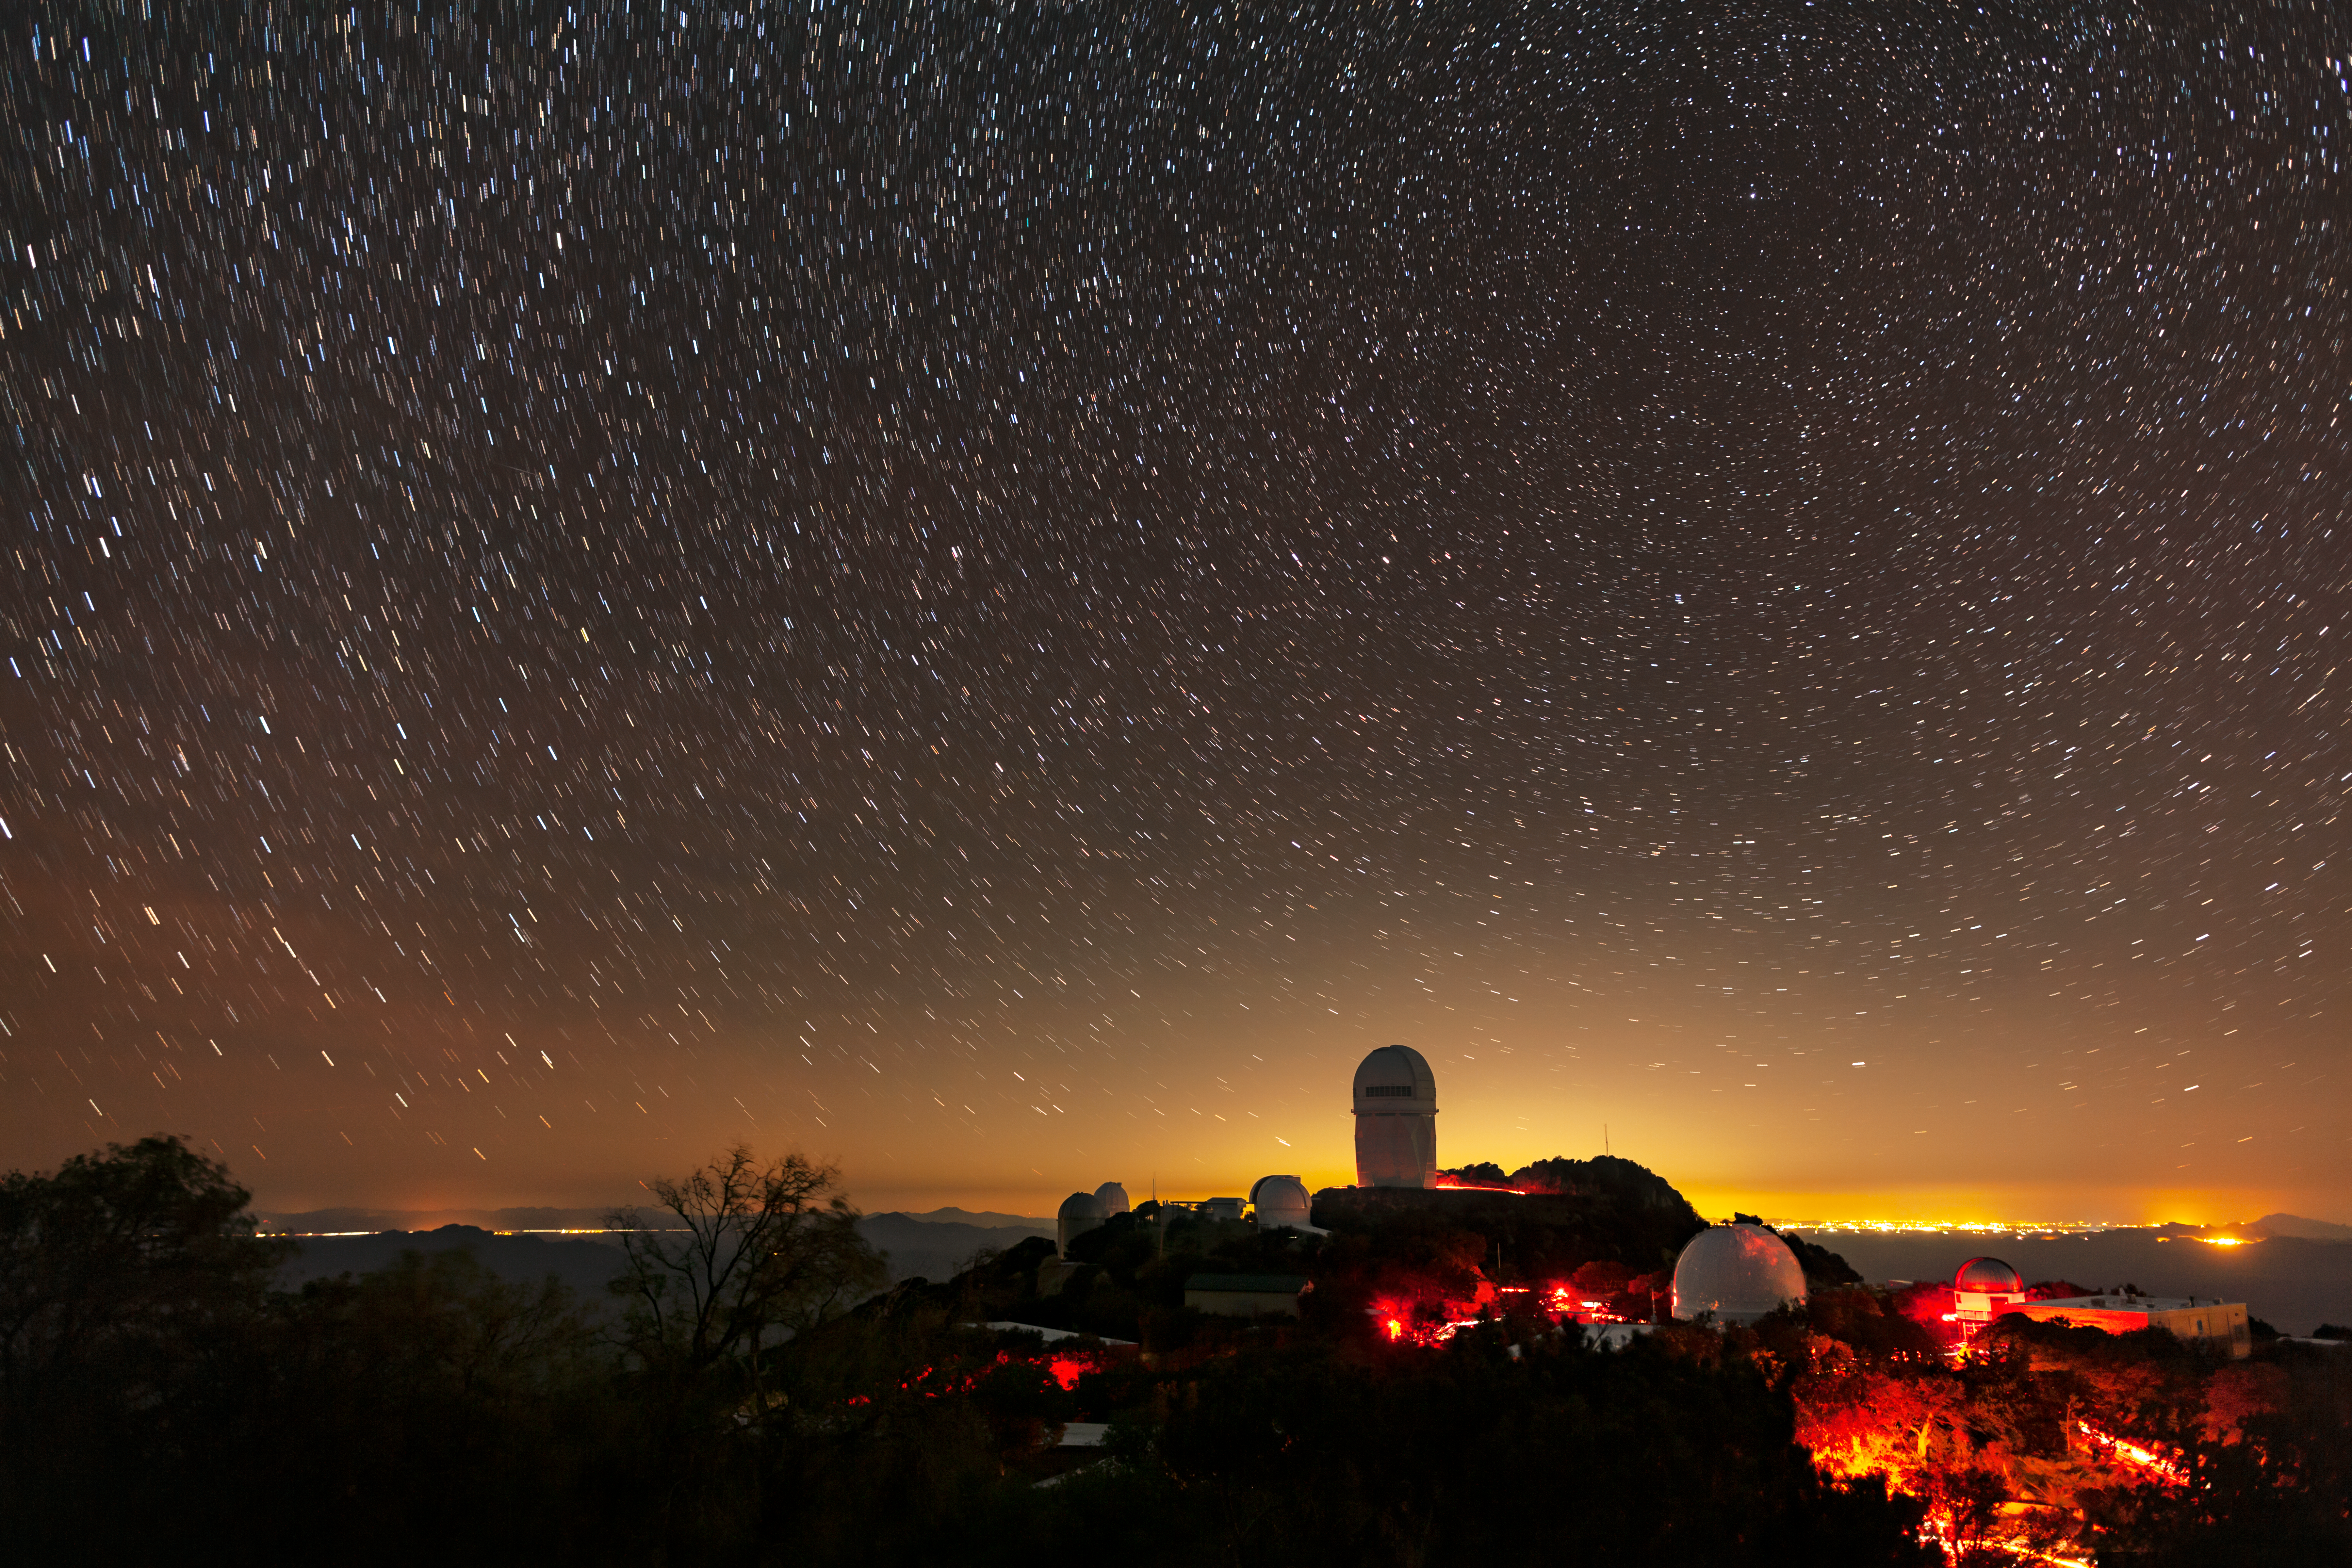

Light Pollution near Kitt Peak

The light pollution of Tucson, Arizona can be seen in the backdrop of this photo of Kitt Peak National Observatory, with the Nicholas U. Mayall 4-meter Telescope featured prominently. In addition to being an aesthetic blight, light pollution poses one of the greatest risks to astronomical research at Kitt Peak, drowning out the natural starlight and the light from distant asteroids, comets, galaxies, quasars, and other objects in the night sky.

Credit: KPNO/NOIRLab/NSF/AURA/B. Tafreshi